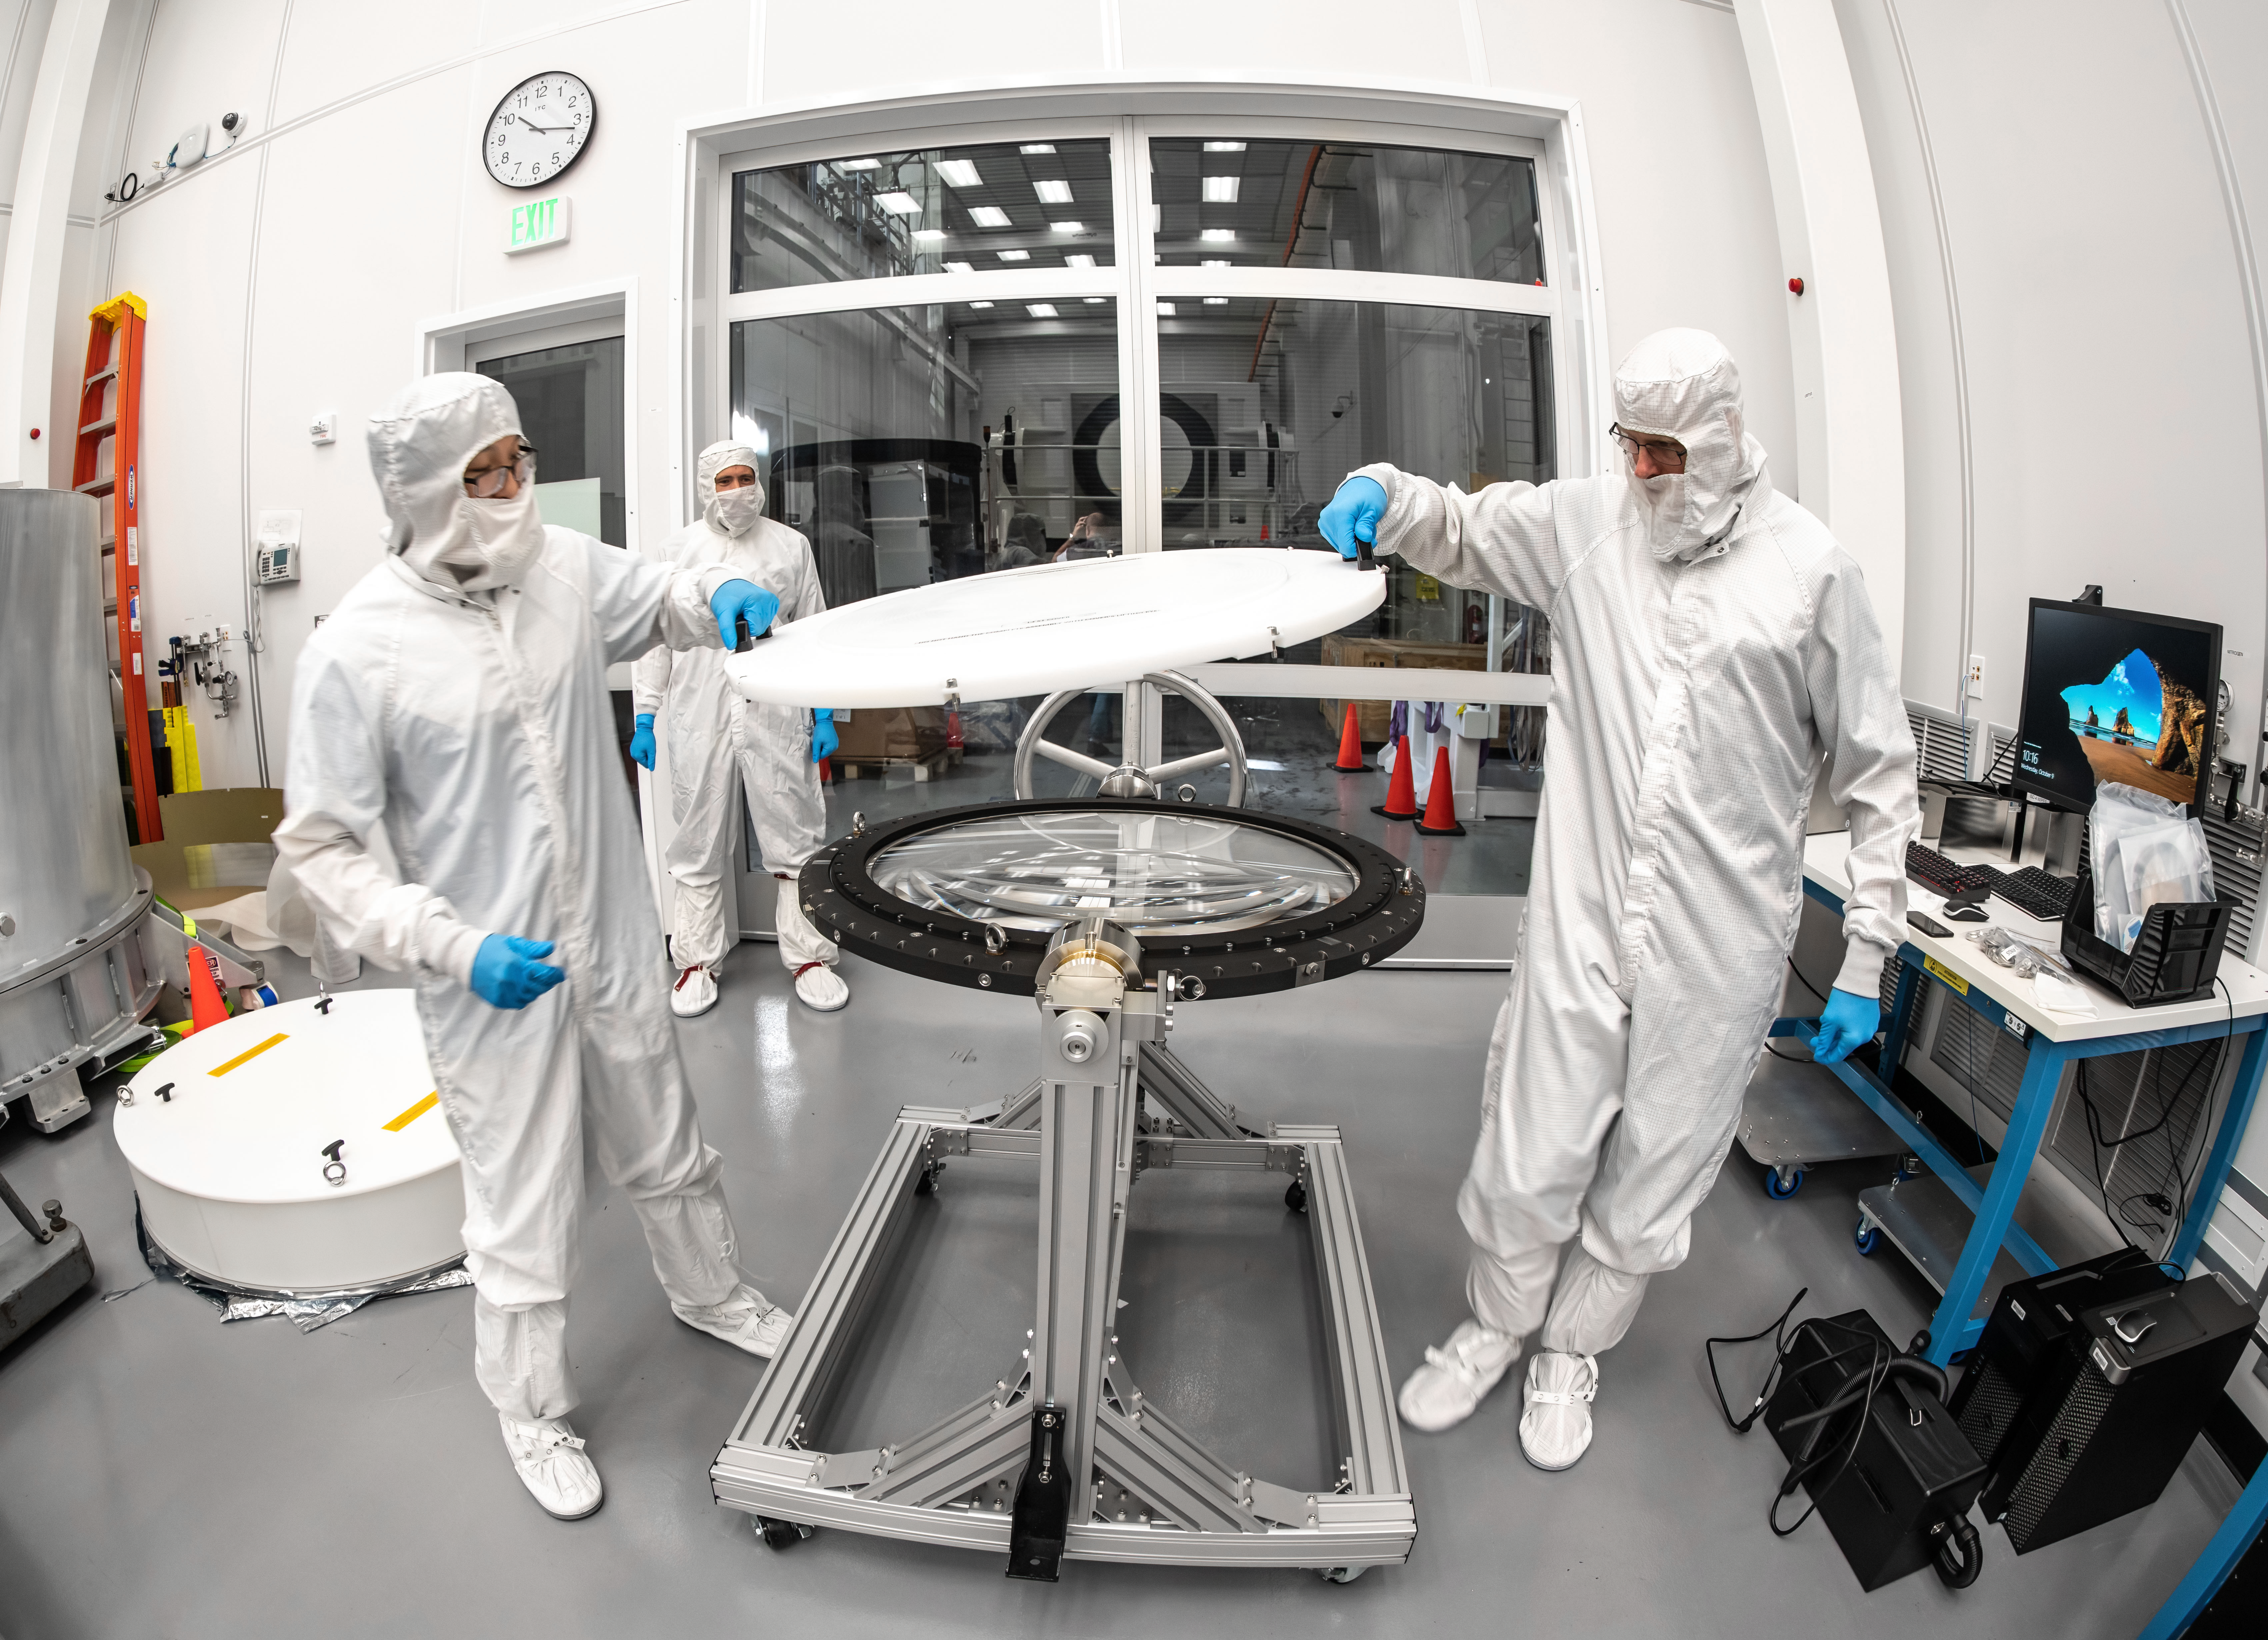

LSST Lens Inspection

Arrival and inspection of the L3 lens of the LSST Camera at a clean room at SLAC. Although smaller than the other two lenses that will go into the camera body, it’s still over 3 feet in diameter and weighs a whopping 200 pounds. L3 will be closest to the 3,200-megapixel camera’s focal plane. It’ll be the final optical element correcting images captured by the imaging sensors, as well as the barrier for the vacuum inside the cryostat that cools imaging sensors to minus 150 degrees Fahrenheit. Work on the lenses has been managed by Lawrence Livermore National Laboratory.

Credit: Jacqueline Orrell/SLAC National Accelerator Laboratory